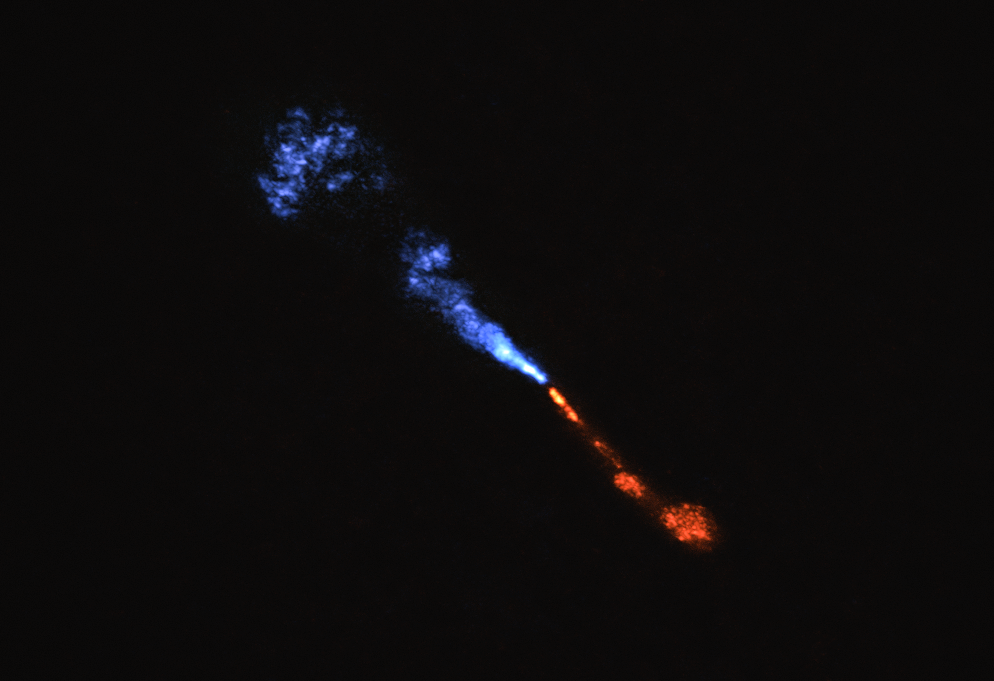

Jets of silicon monoxide in the baby star HOPS-315

This image shows jets of silicon monoxide (SiO) blowing away from the baby star HOPS-315. The image was obtained with the with the Atacama Large Millimeter/submillimeter Array (ALMA), in which ESO is a partner.

The blue jet is moving towards us, and the red one is moving away. Observations taken with the James Webb Space Telescope (JWST) show signatures of SiO moving at about 10 km/s. The SiO jets seen in this ALMA image move about 10 times faster though. This means that the slow-moving SiO must be located in a small area around the star, about the size of the asteroid belt around our Sun, too small to be seen in this image.

Also, the abundance of gaseous SiO measured in the jet seen with ALMA is lower than expected. Since the composition of the jet should be similar to that of the disc from where the jet emerges, this means that some of the gaseous SiO in the disc is condensing into solid material.

Credit: ALMA(ESO/NAOJ/NRAO)/M. McClure et al.